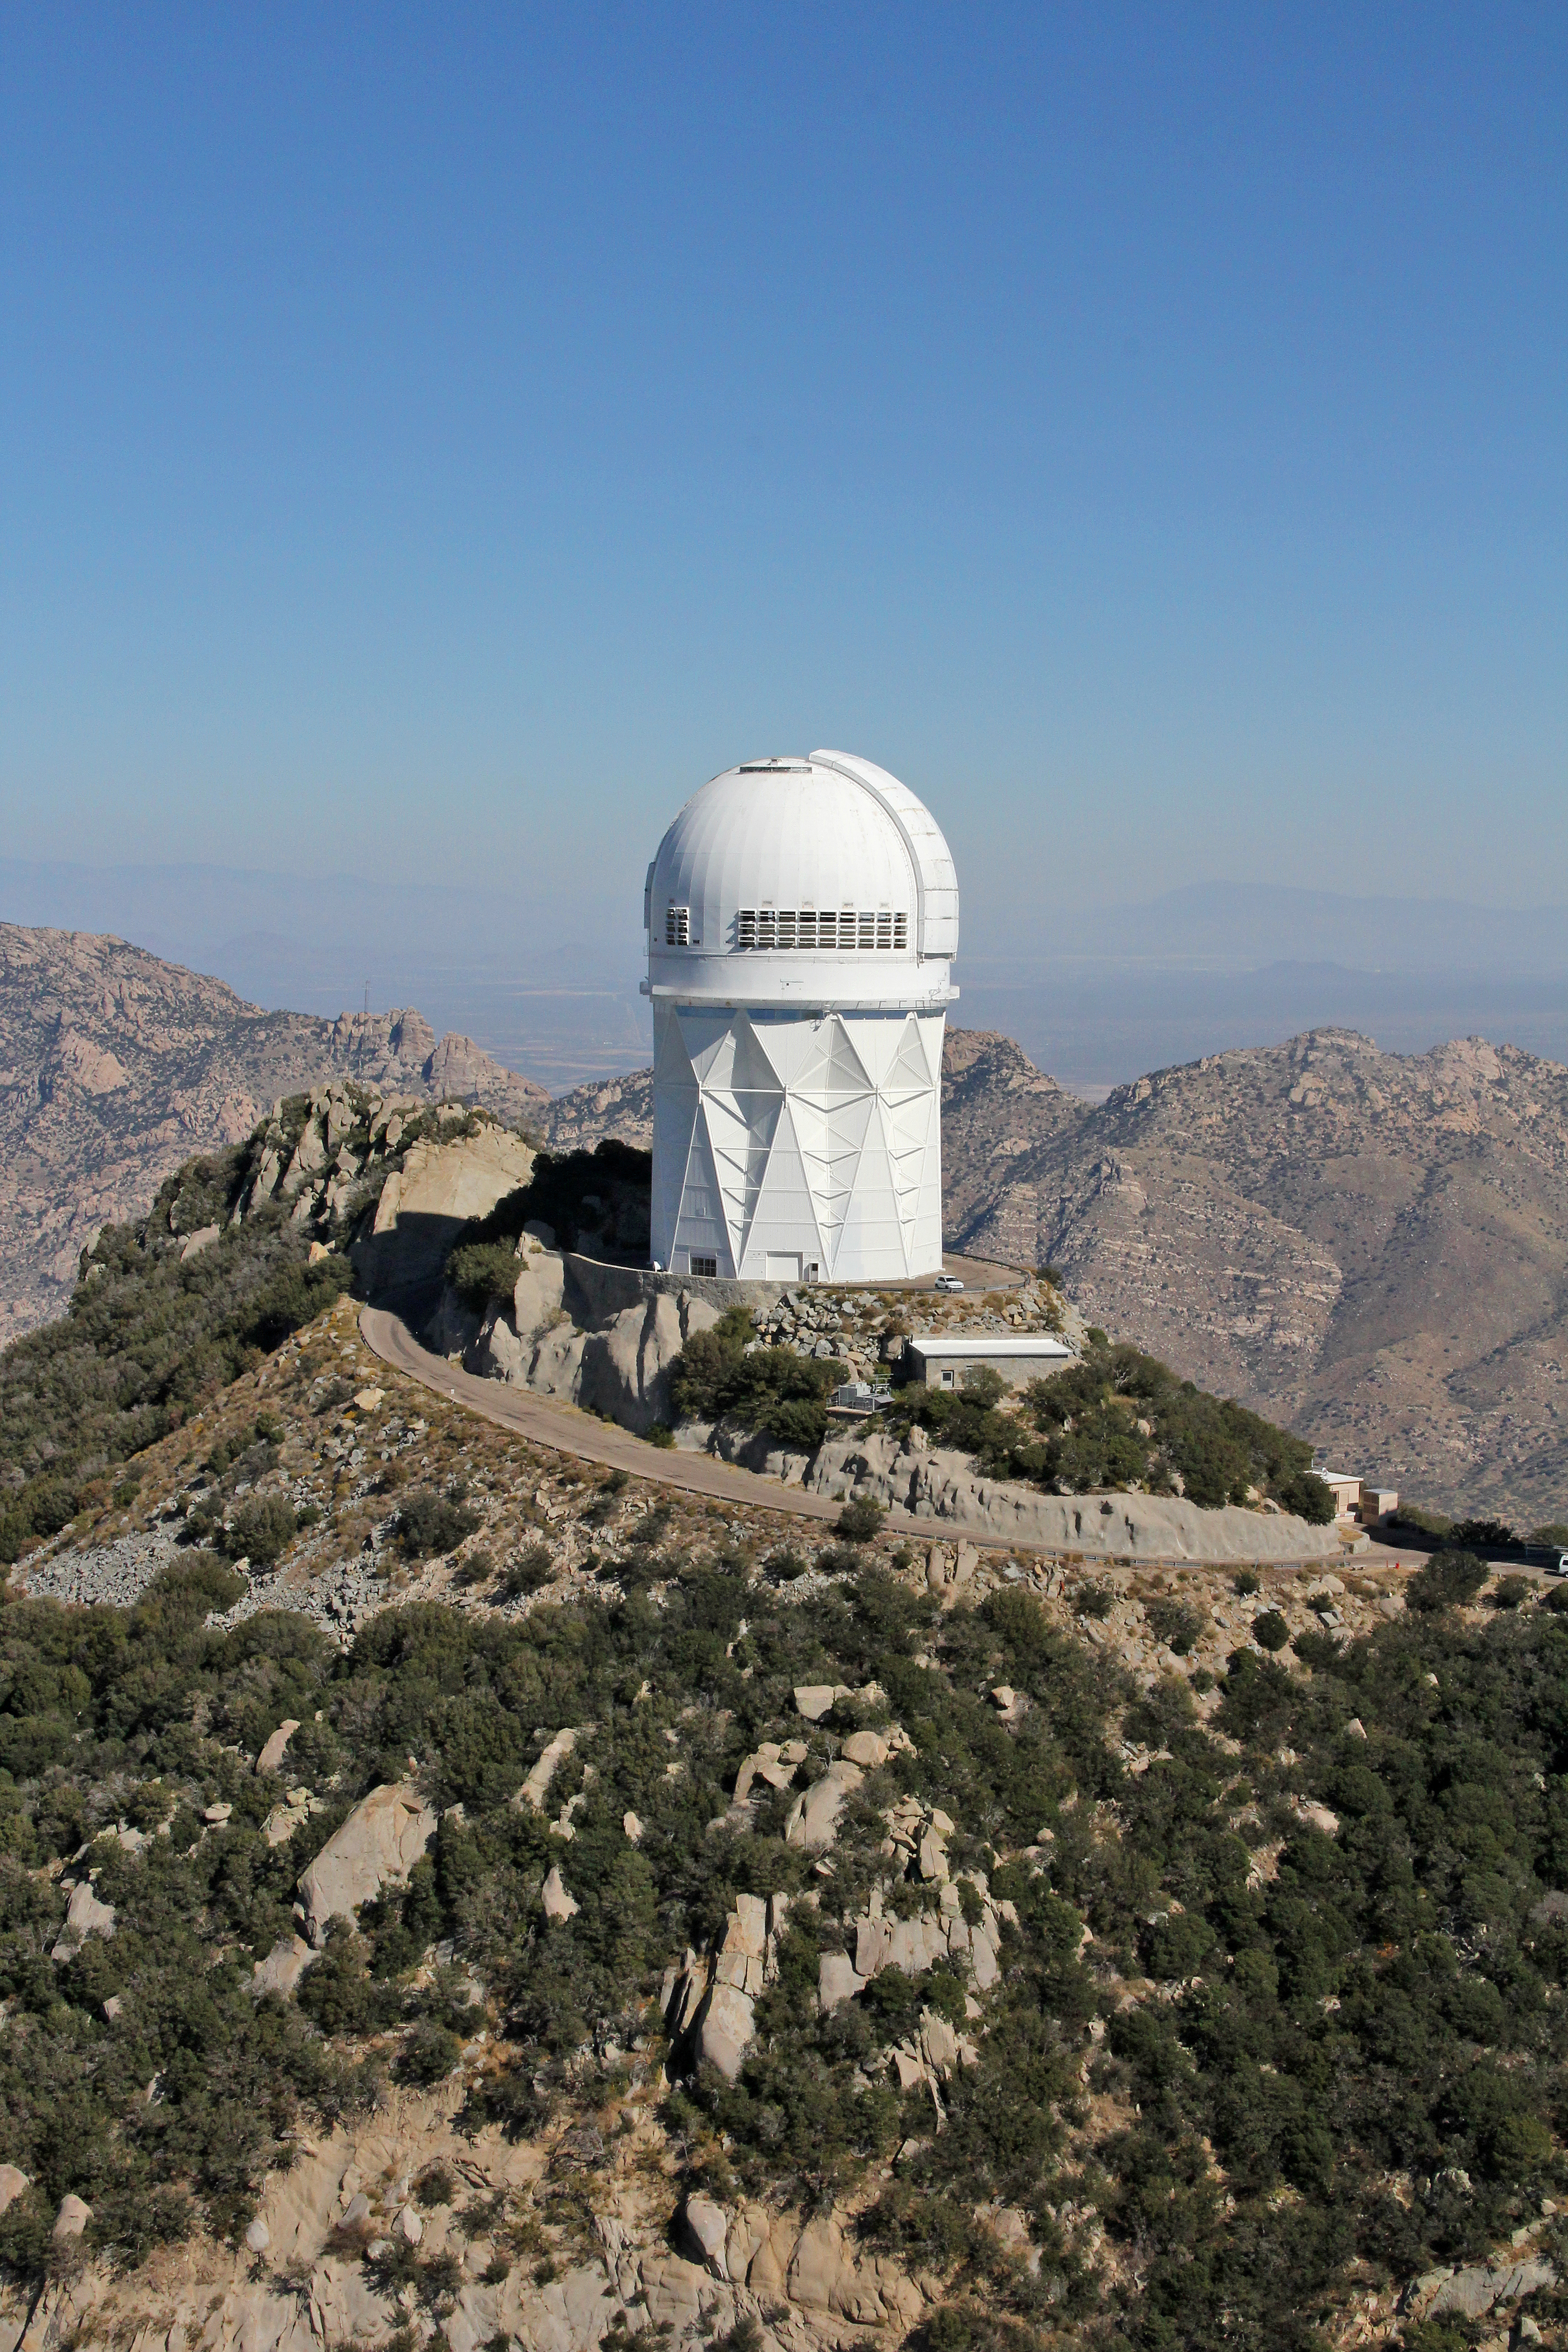

Aerial view of Kitt Peak National Observatory, 29 October 2012

Aerial view of the Mayall 4-m Telescope at Kitt Peak National Observatory, from 29 October 2012.

Credit: P. Marenfeld/NOIRLab/NSF/AURA/ and E. Acosta/Vera C. Rubin Observatory/ NOIRLab/ NSF/ AURA